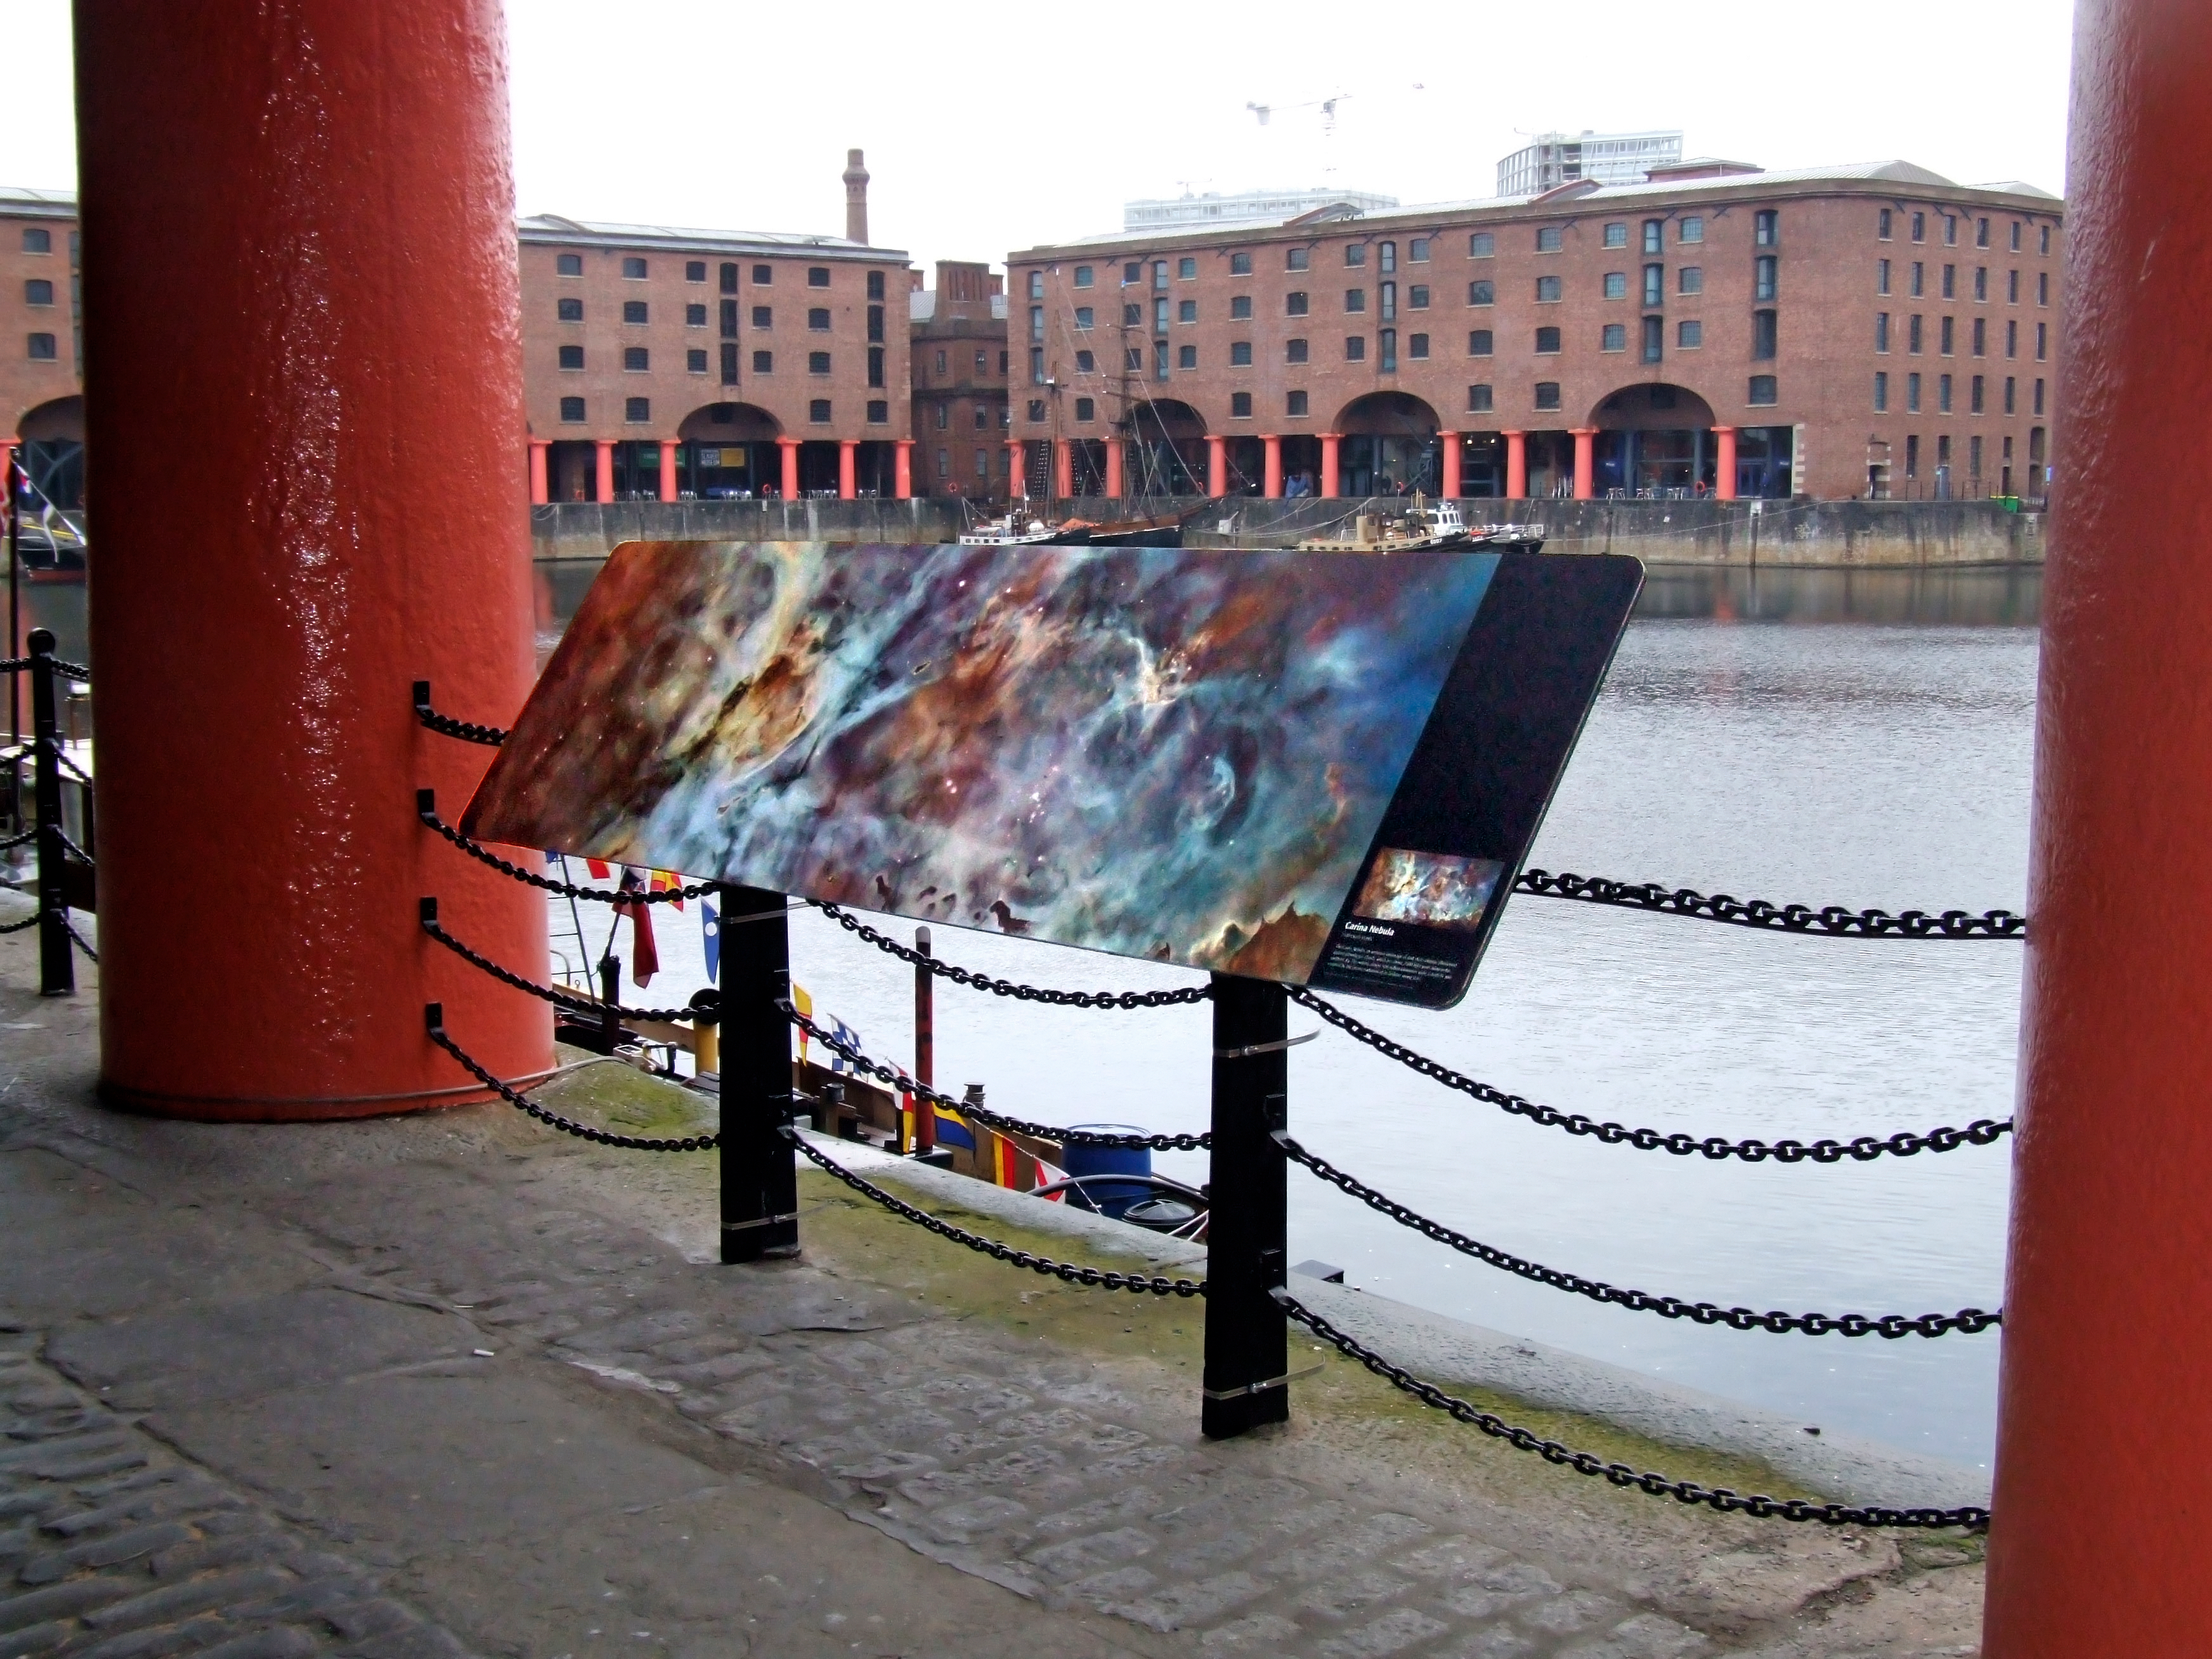

FETTU Exhibition in Liverpool

Credit: IYA2009 and FETTU.